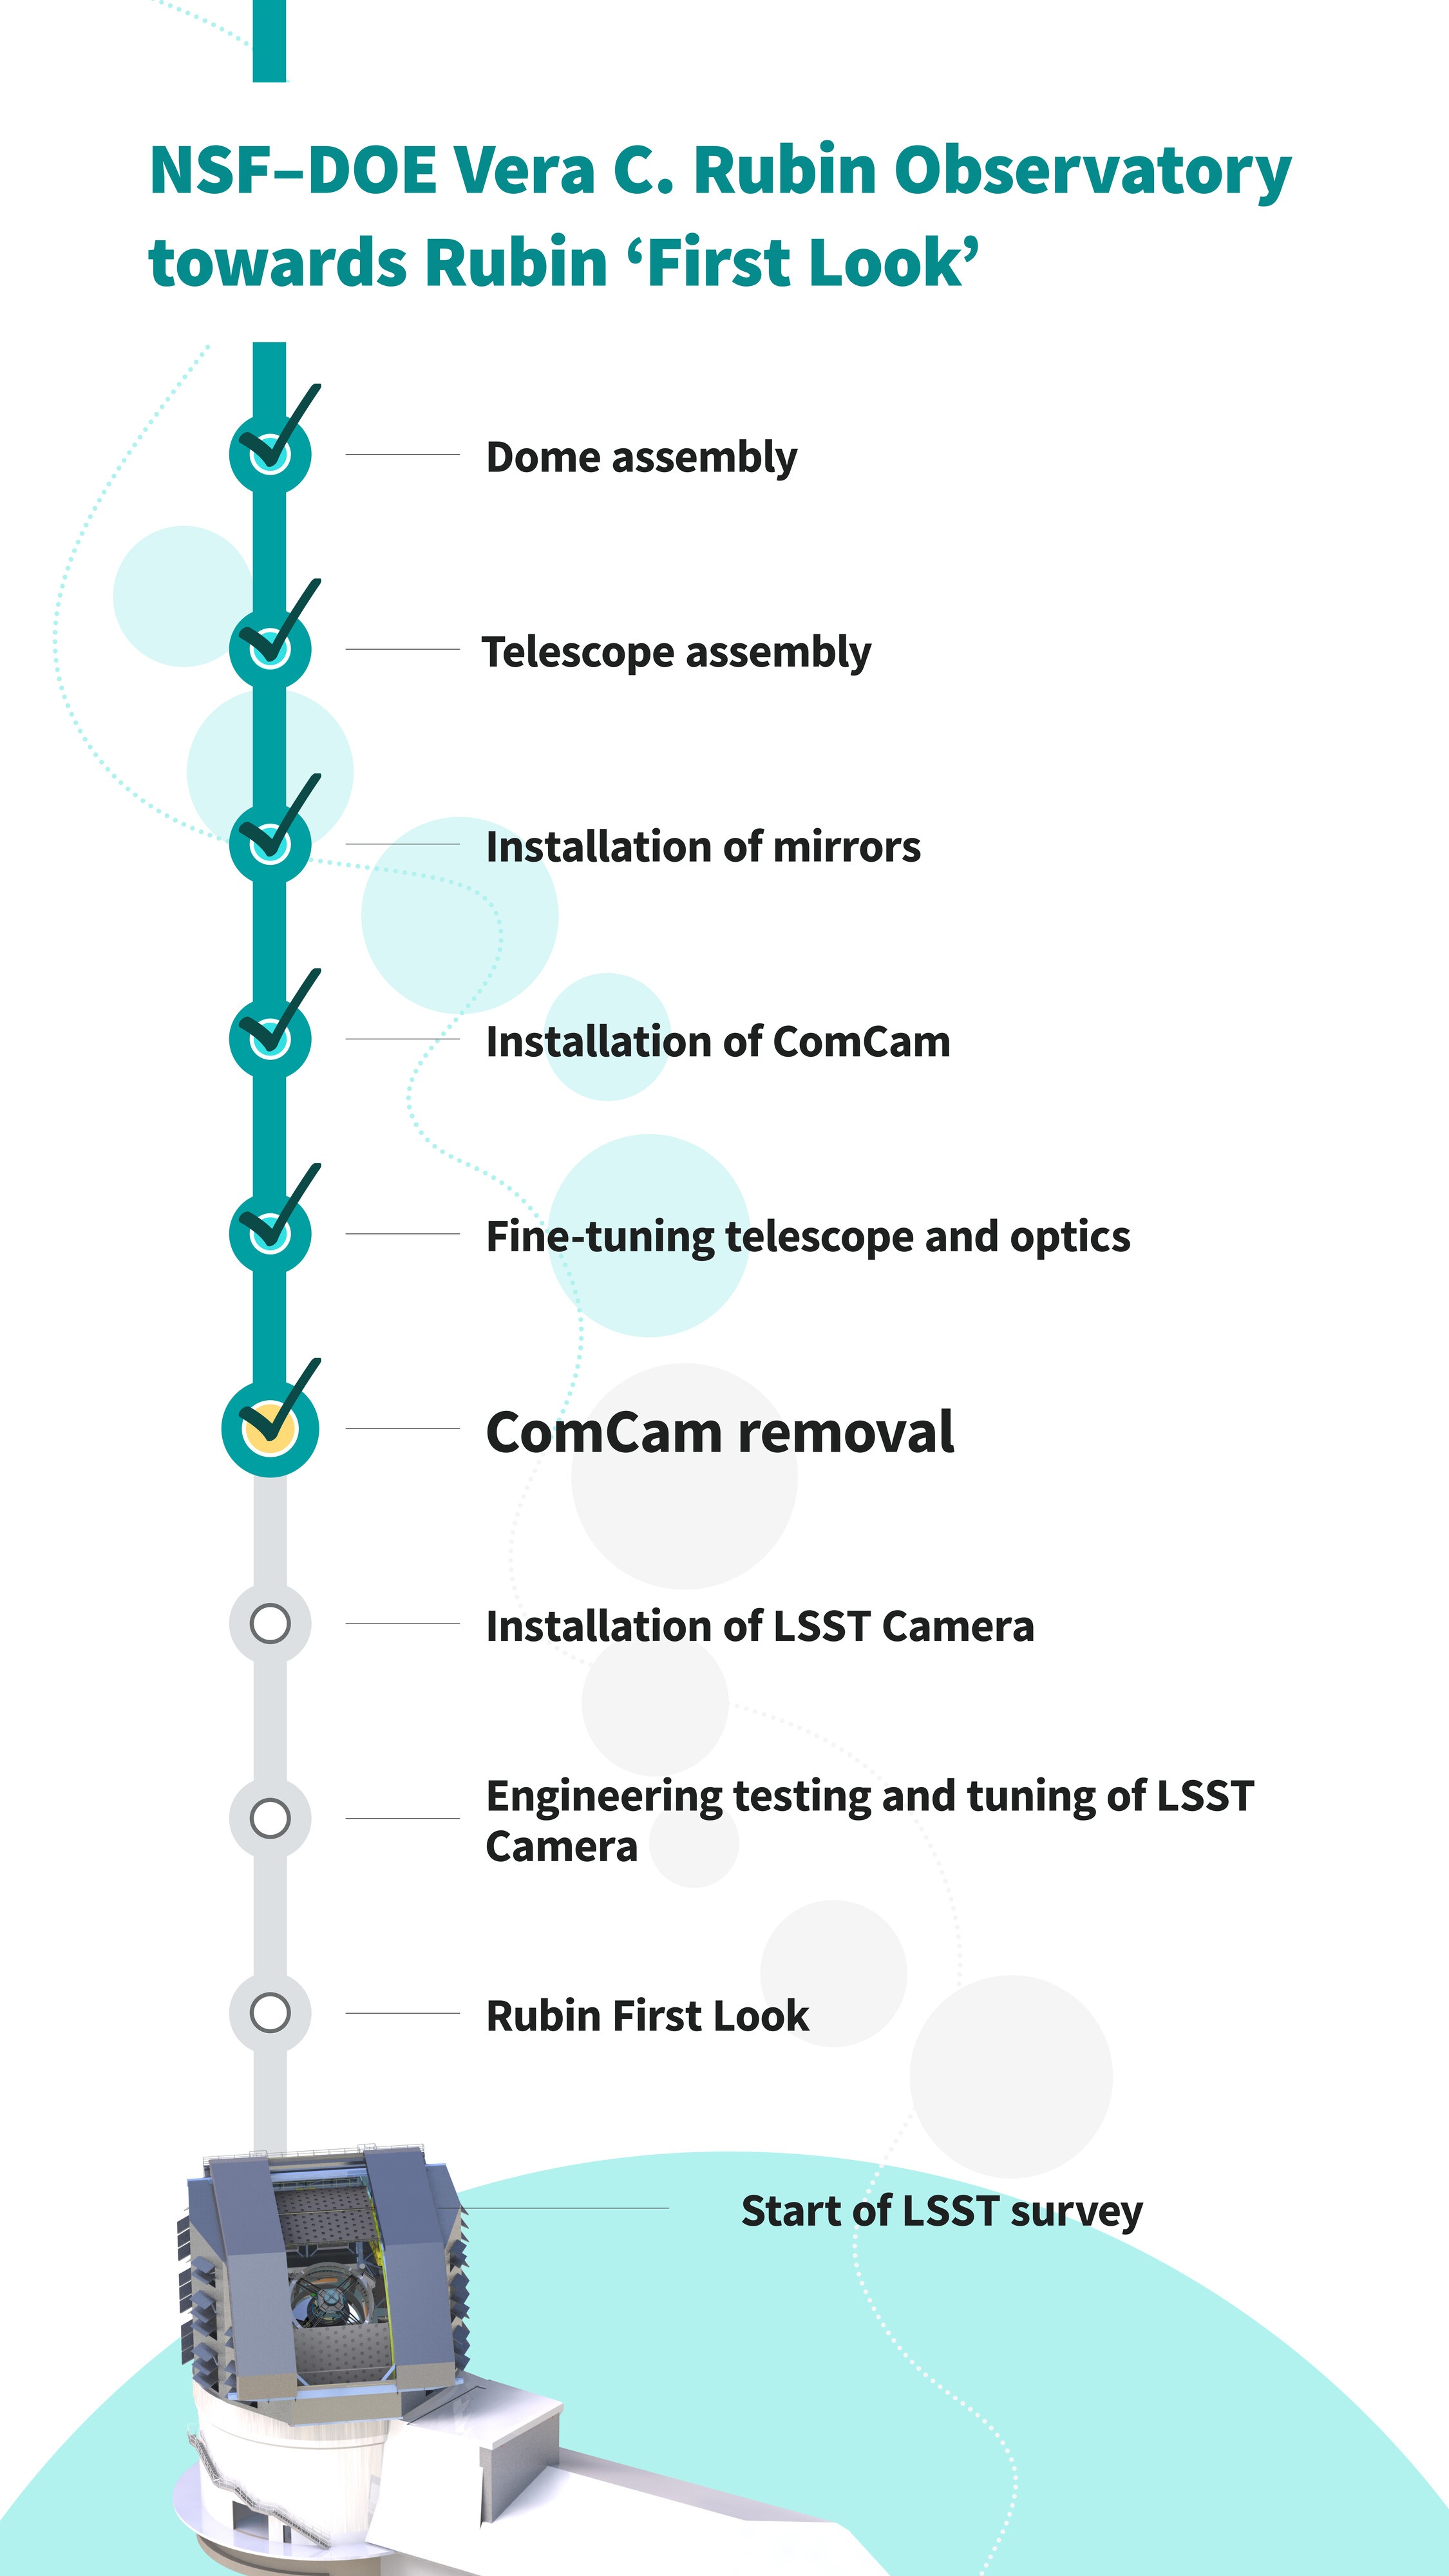

Commissioning Sequence Graphic (vertical)

These are the important steps in the sequence of the construction and commissioning of NSF–DOE Vera C. Rubin Observatory towards Rubin ‘First Look’. The team of engineers and scientists have just finished “ComCam Removal.” A horizontal version of this infographic can be found here.

Credit: RubinObs/NOIRLab/SLAC/NSF/DOE/AURA/J. Pinto